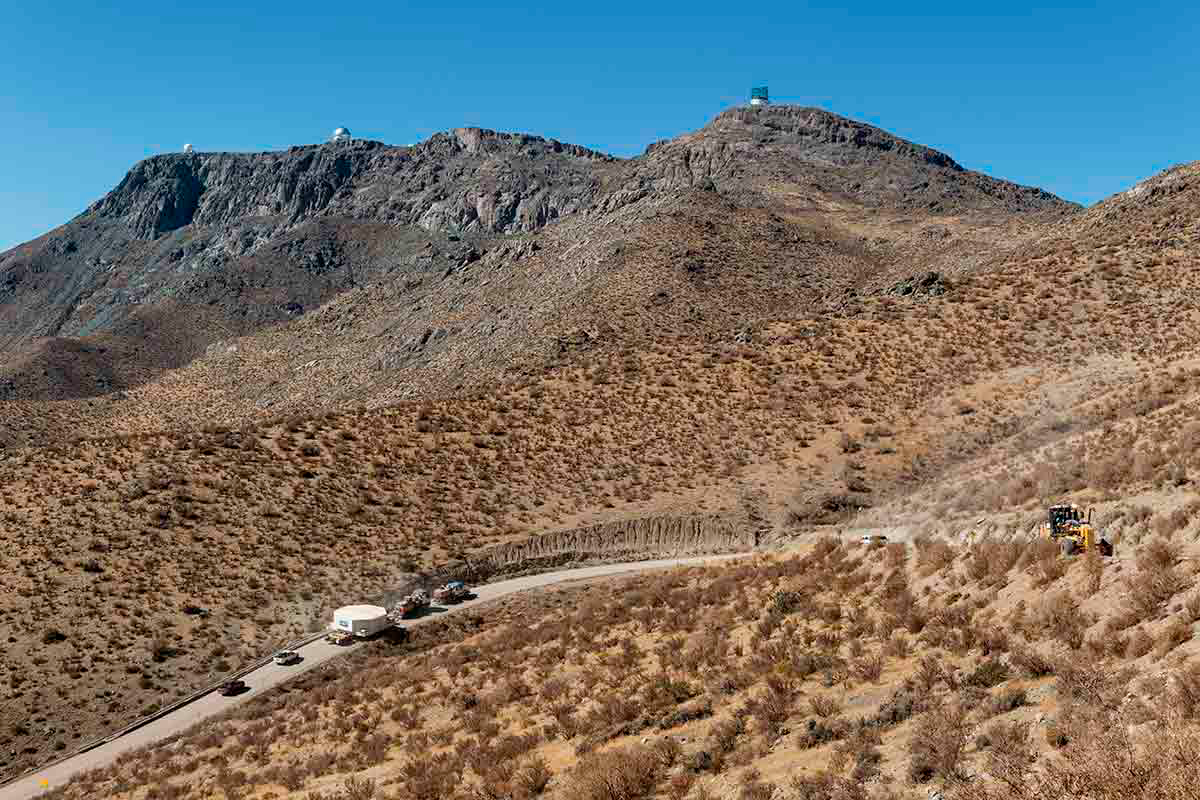

LSST Mirror Arrives at Cerro Pachón

The 8.4m-diameter primary mirror of the Large Synoptic Survey Telescope (LSST) has reached its home at Cerro Pachón in Chile. Earlier this month, the mirror reached the port at Coquimbo, where it was loaded onto a 72-wheeled transport vehicle for the trip to the summit. The trip included passage through the tunnel at Puclaro Dam, with just inches to spare on either side. In a survey set to begin in 2022, LSST will scan the entire visible sky every few nights for 10 years, opening a new window on the changing Universe.

Credit: Rubin Observatory/NSF/AURA